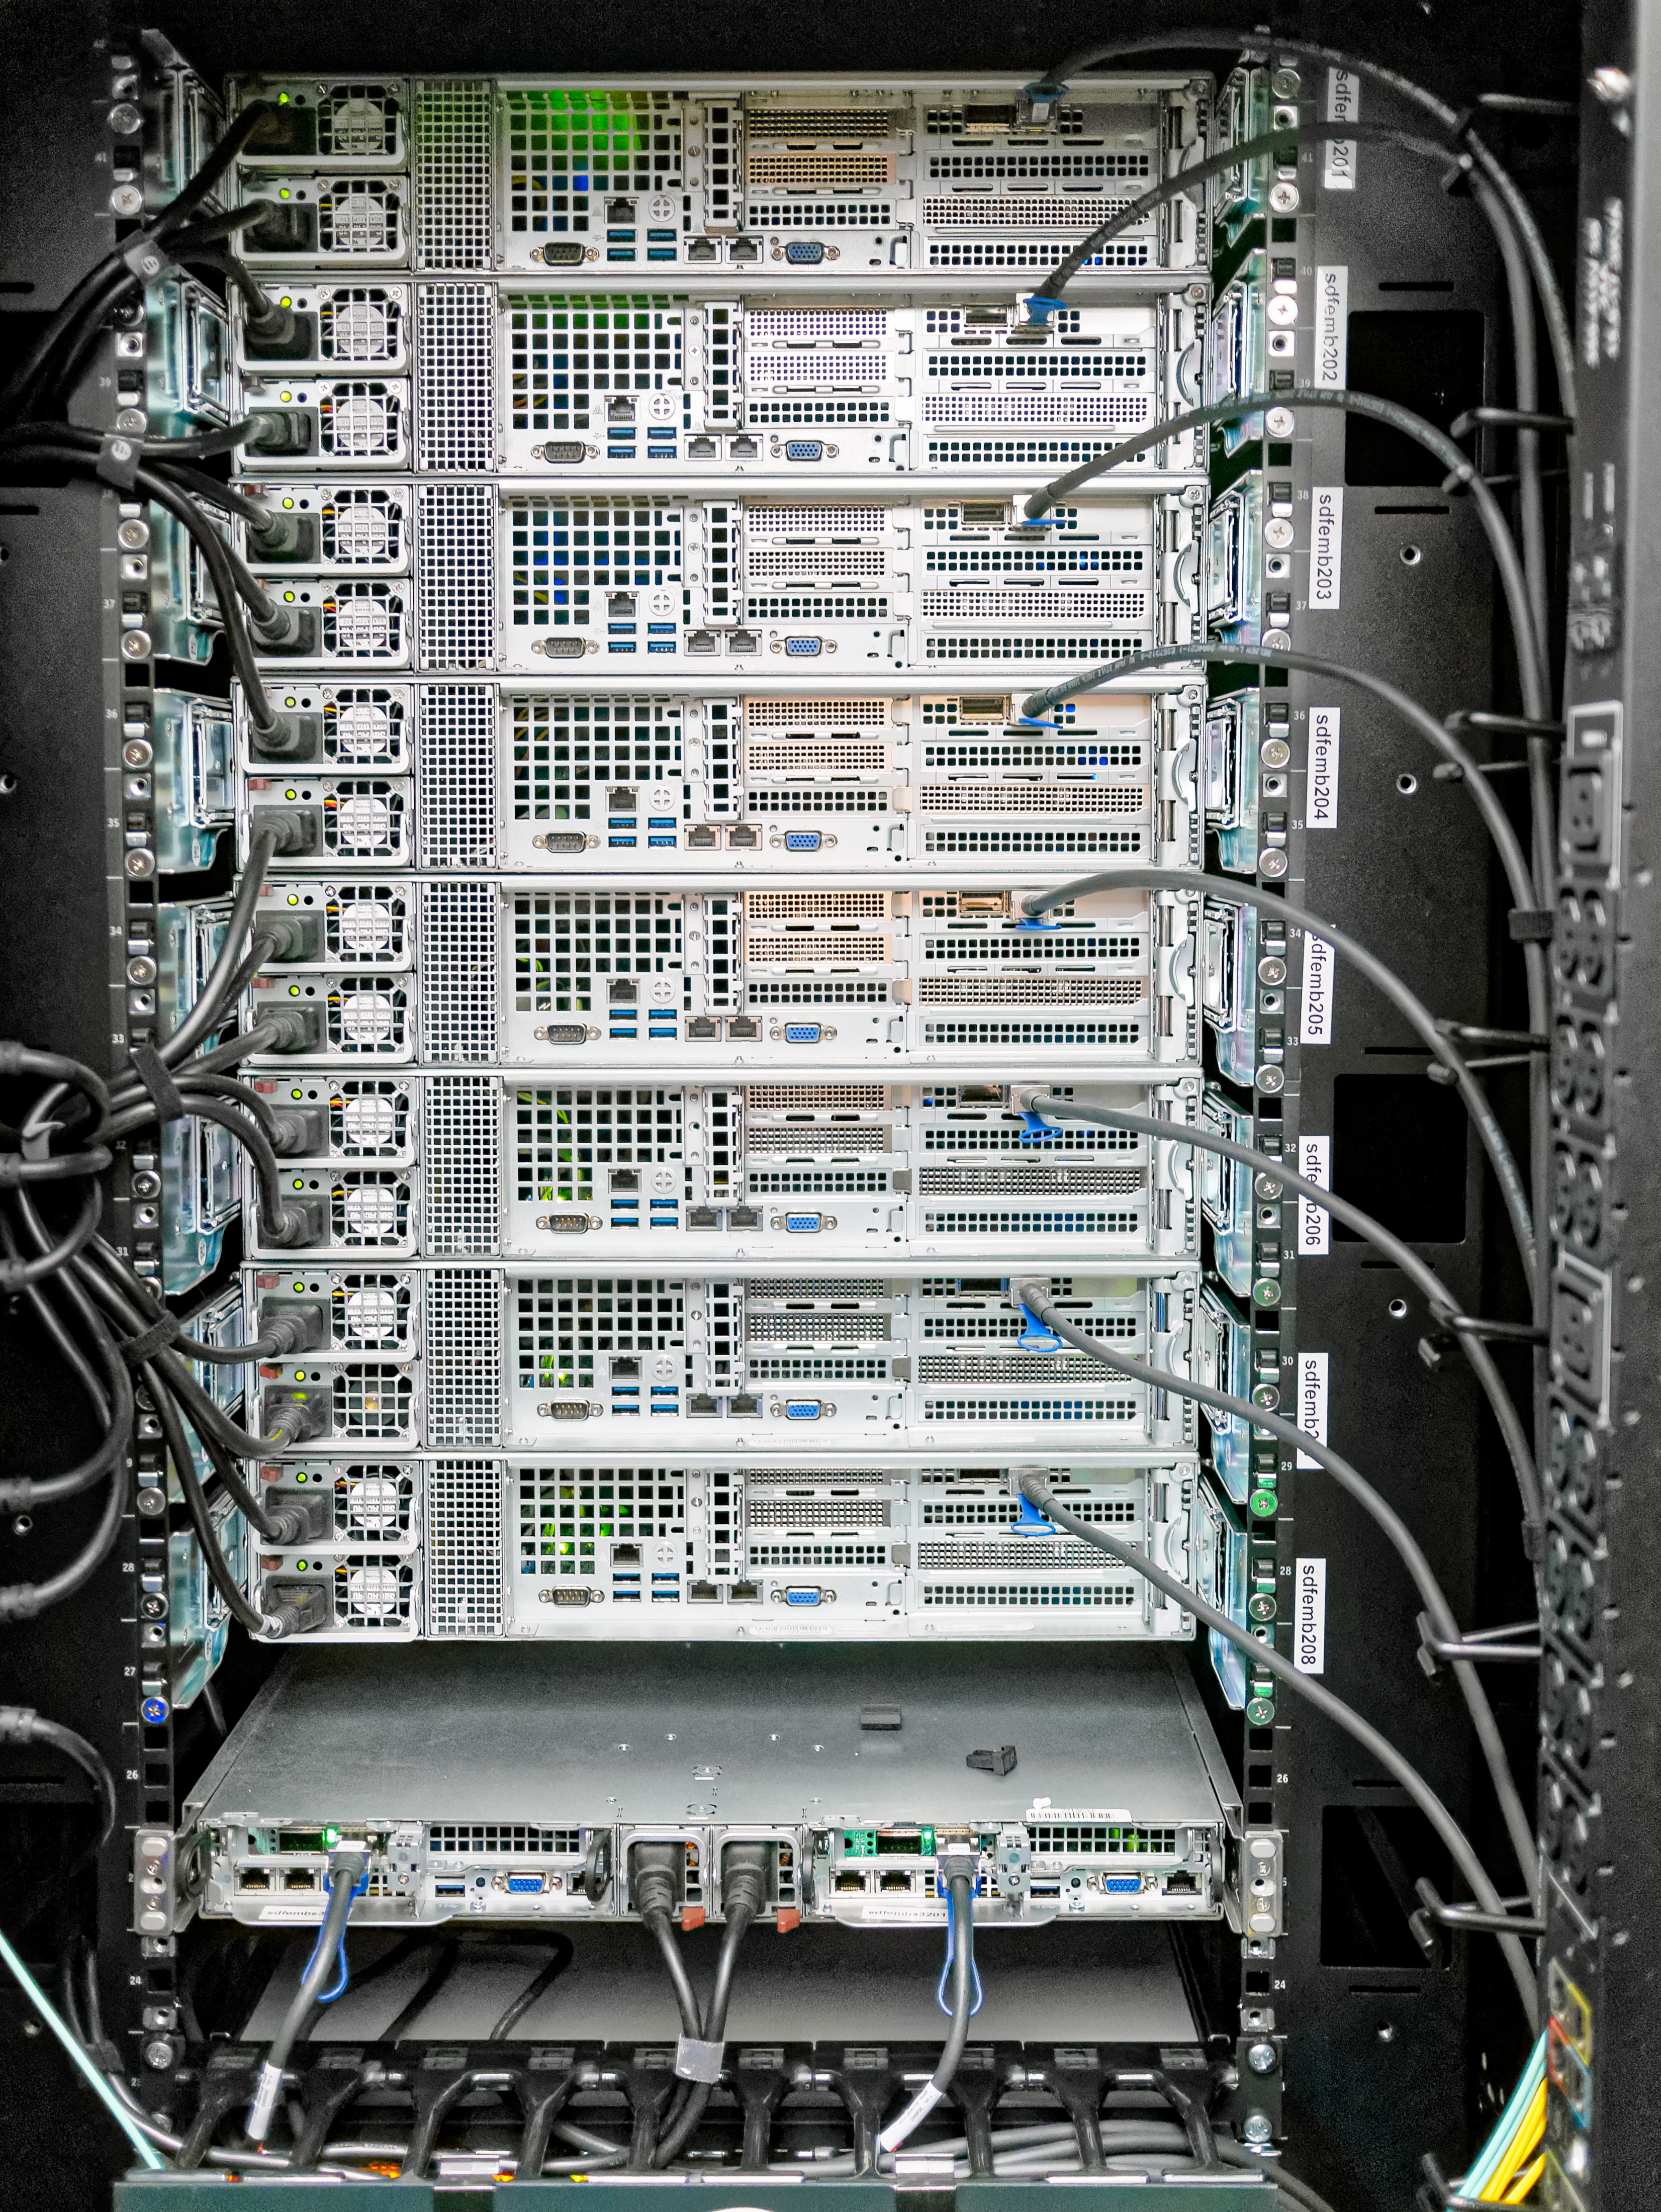

Data Management Standards Review 1

Data Management Standards Review 1 - SRCF/USDF Visit

Credit: Rubin Obs/NSF/AURA/W. O'Mullane